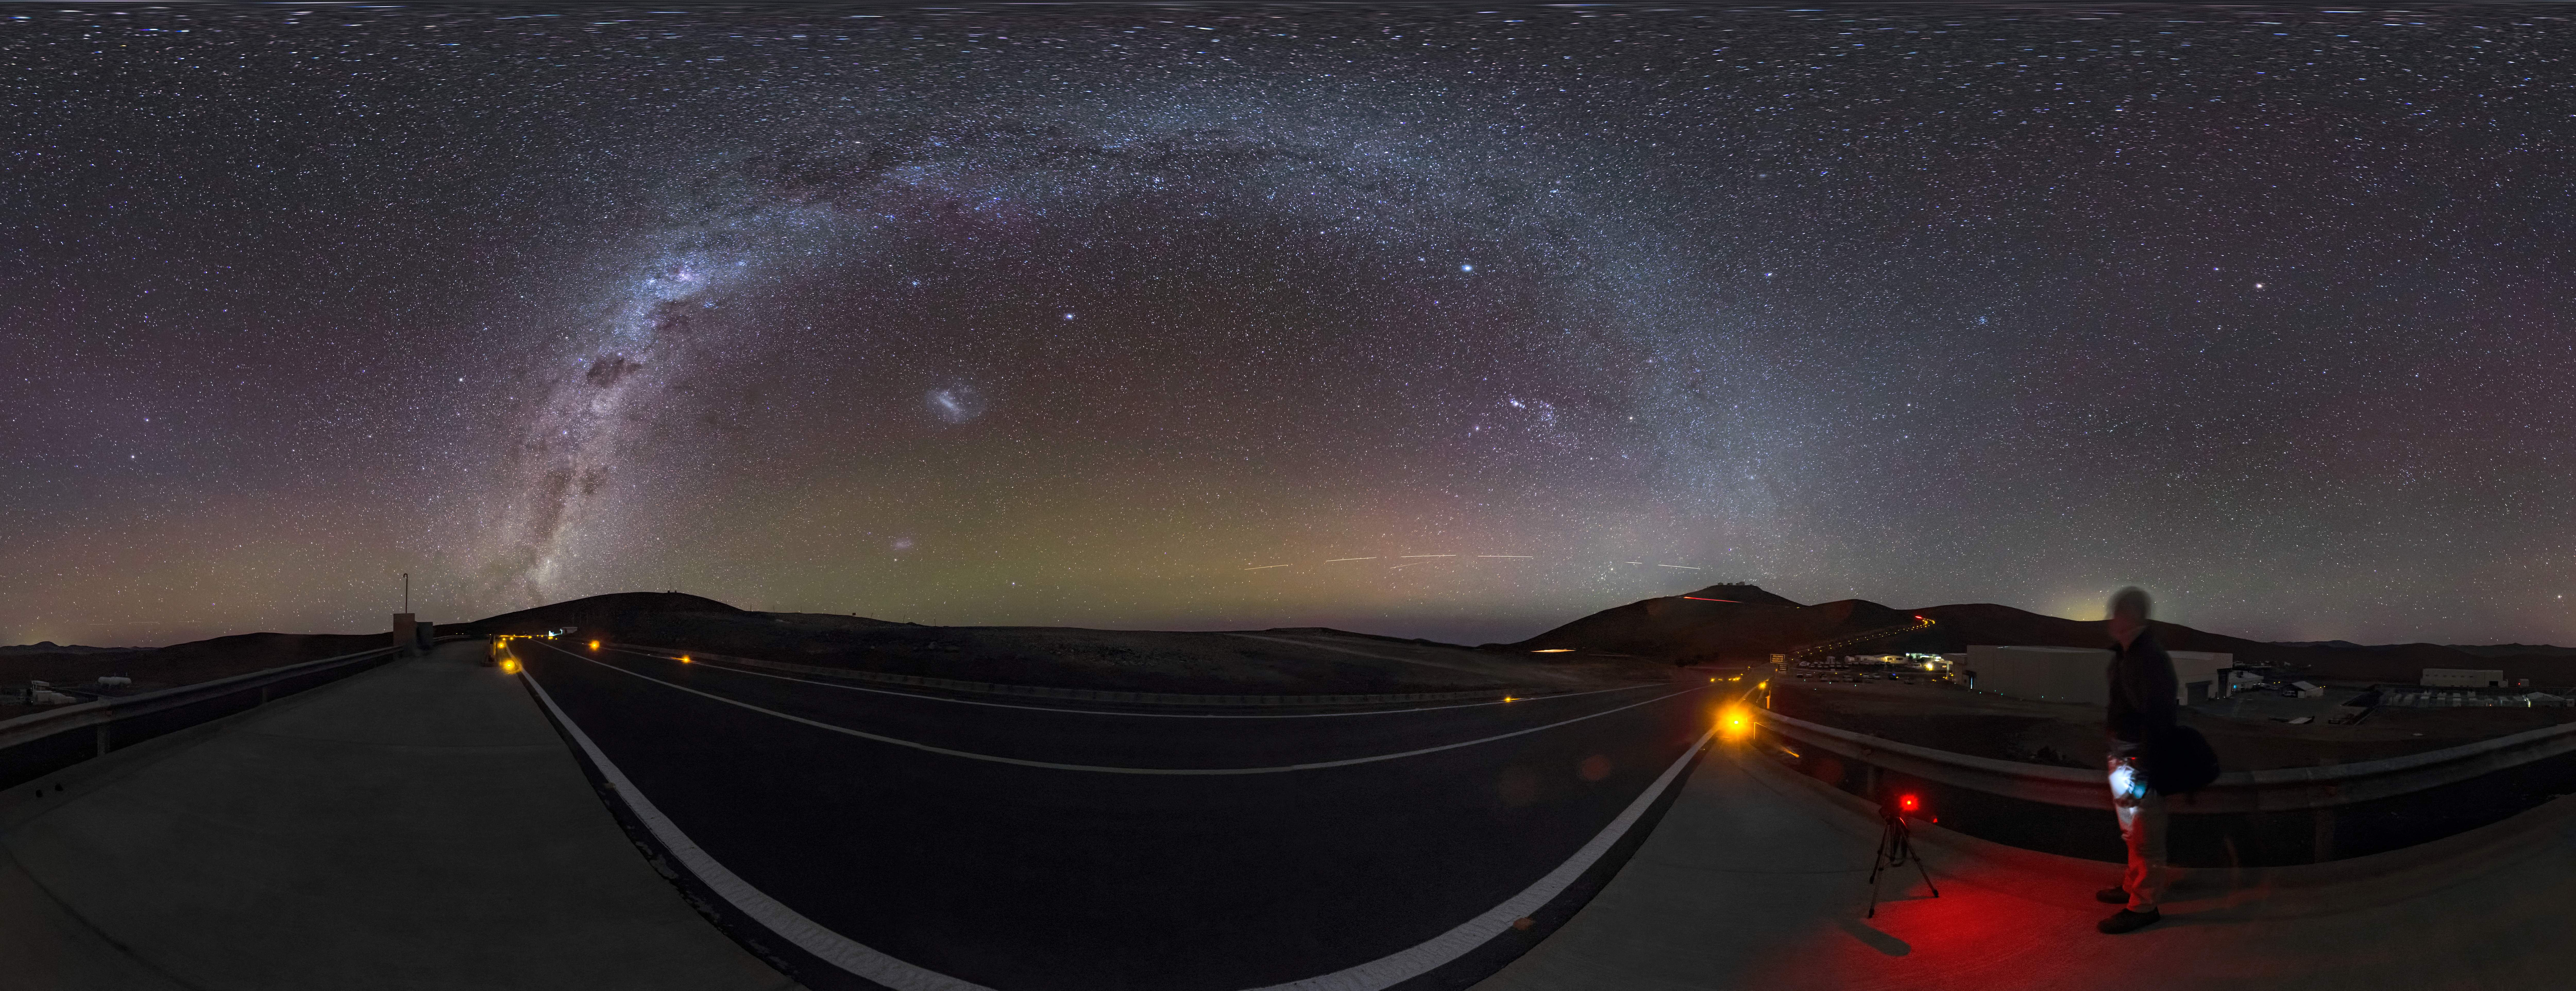

A milky arc over Paranal

Another clear night at ESO’s Paranal Observatory in Chile — perfect for sitting back and taking in the sight of our galaxy, the Milky Way. Many of us living in living in crowded, light-polluted cities no longer get to see our cosmic home in such detail.

We now know this stunning view to be our home galaxy, but the Ancient Greeks thought that it was the work of the Gods. Their legends told that this cloudy streak across the sky was really the breast milk of Hera, wife of Zeus. The Ancient Greeks are also to thank for the name “Milky Way”. The Hellenistic phrase Γαλαξίας κύκλος, pronounced galaxias kyklos, means “milky circle”, and provides the root for our modern name.

This 360 degree panorama image was taken by ESO Photo Ambassador Gabriel Brammer. An astronomer visiting Paranal can be seen standing towards the right hand side of this image admiring the view.

Credit: ESO/G. Brammer